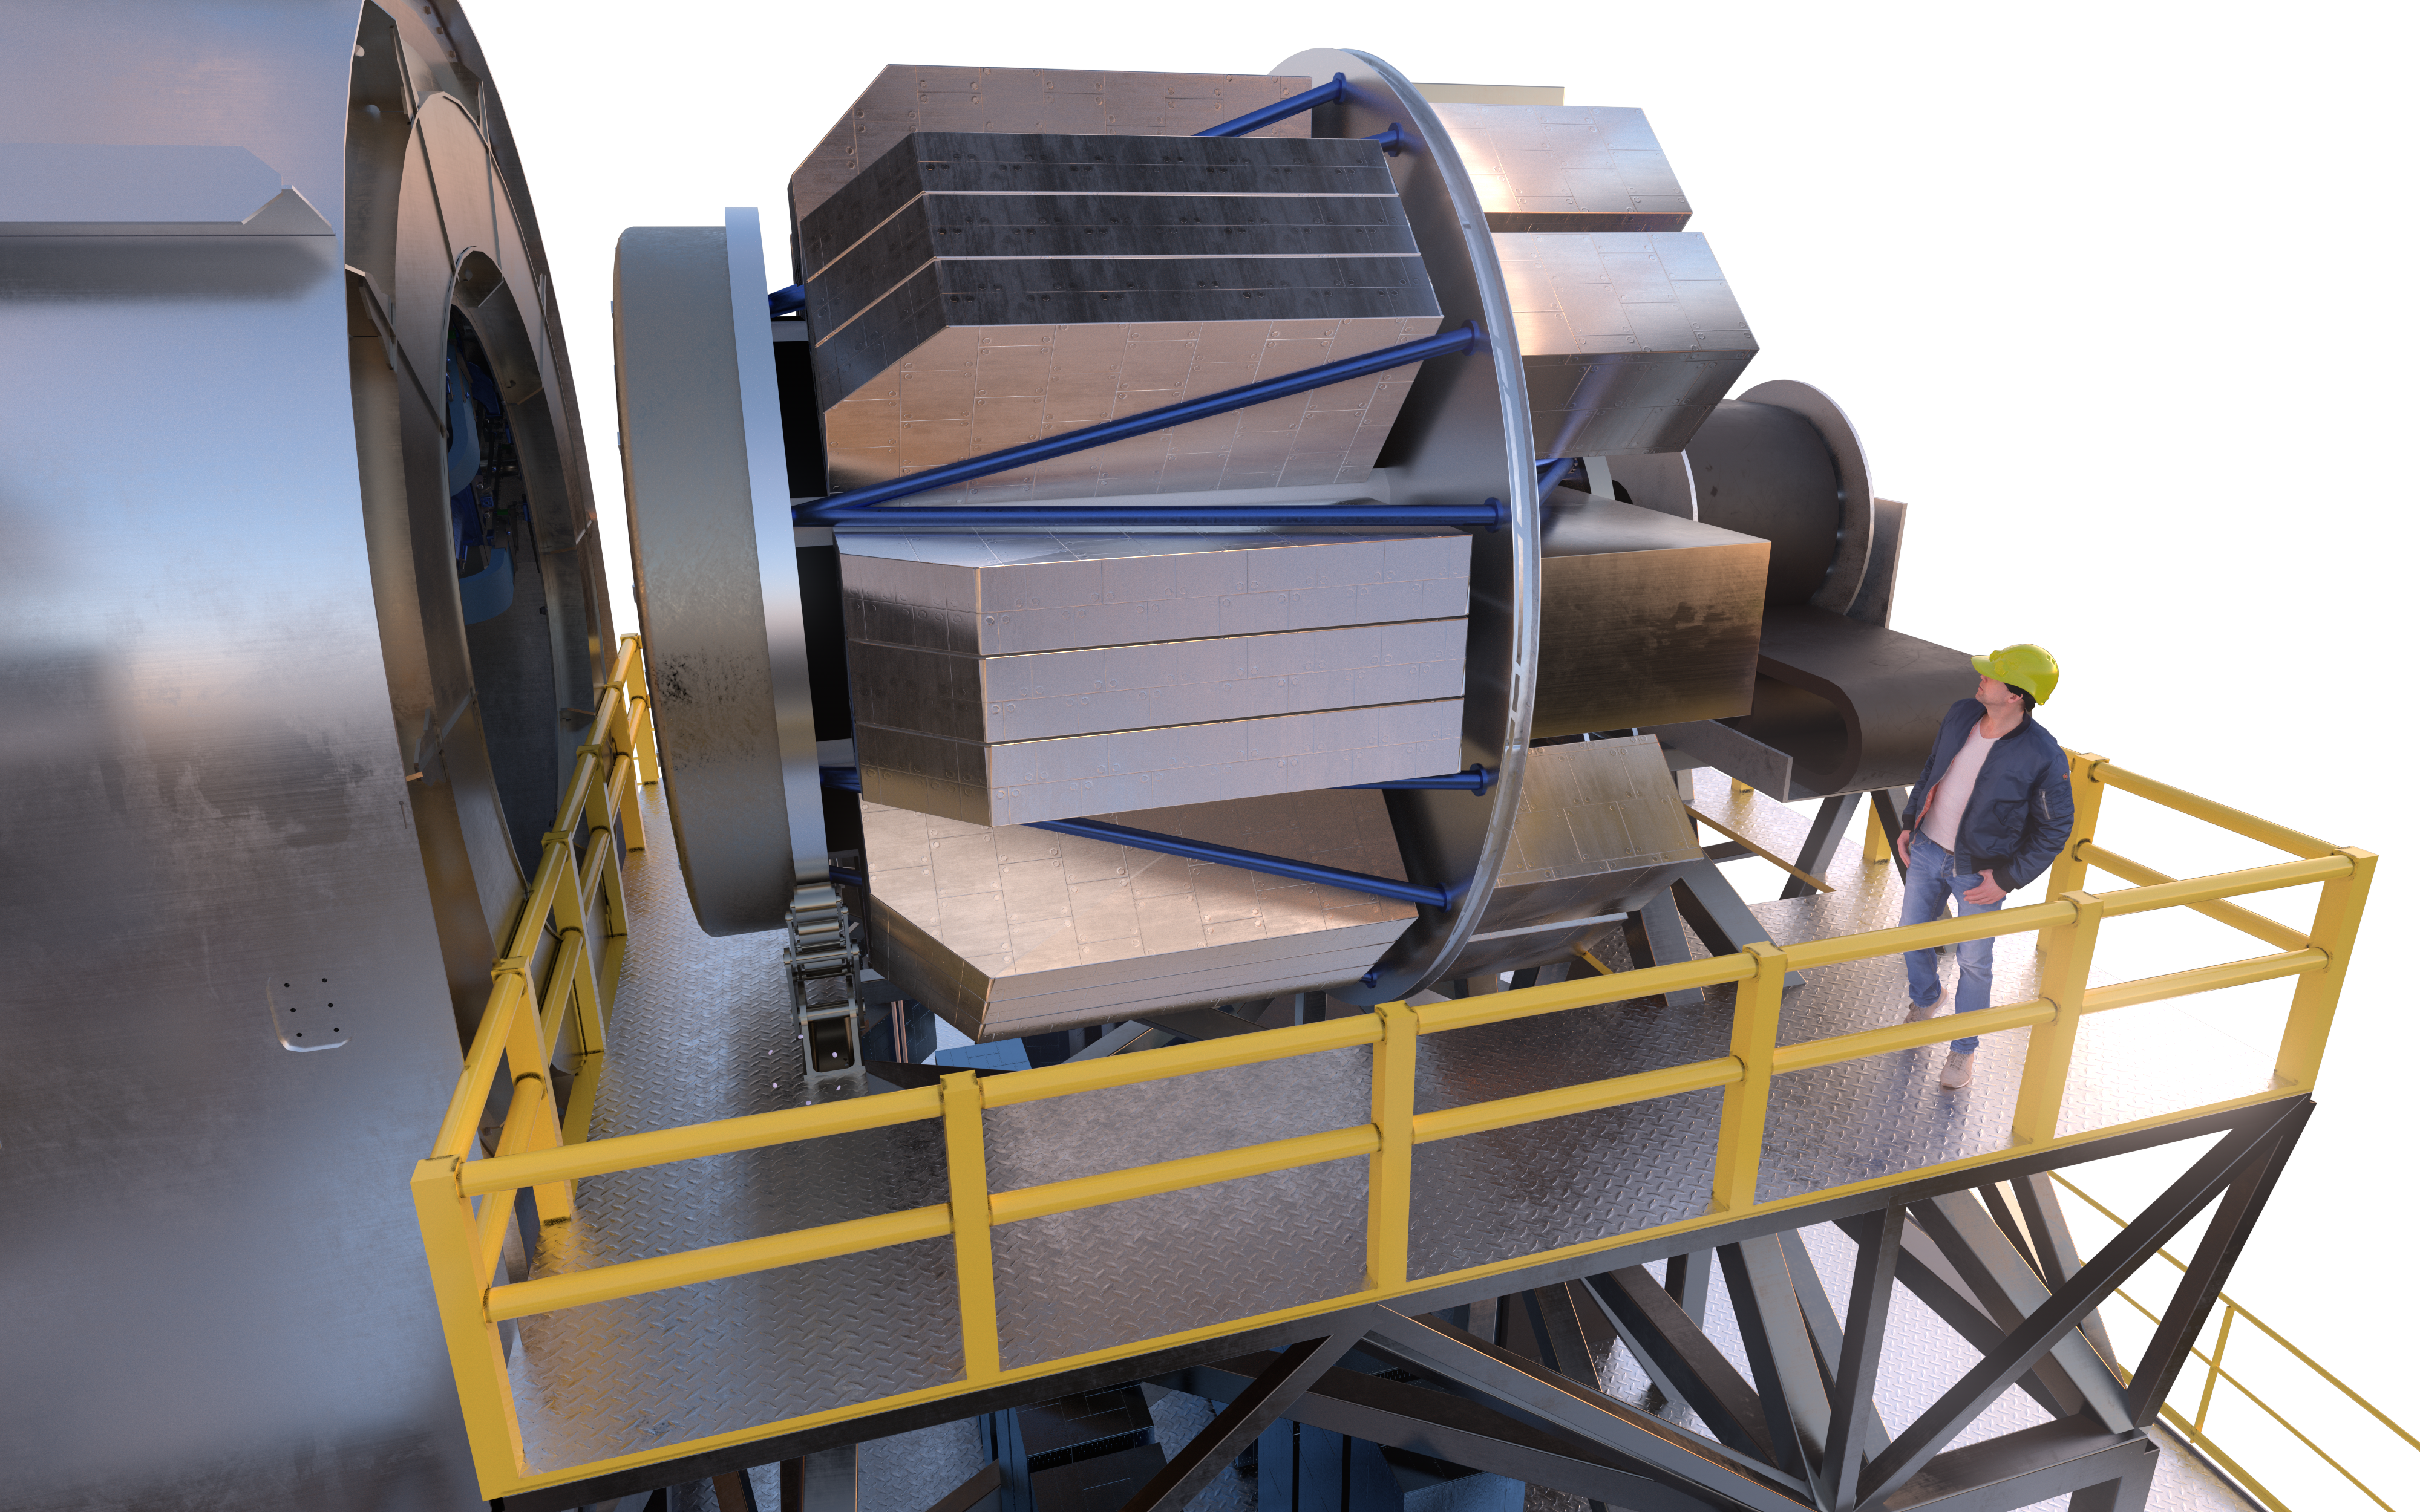

MOSAIC (artist's impression)

MOSAIC (Multi-Object Spectrograph) is a versatile multi-object spectrograph that will use the widest possible field-of-view provided by the ELT (Extremely Large Telescope). It will have three operating modes that cover observations in visible and infrared light for more than a hundred sources simultaneously.

Credit: ESO